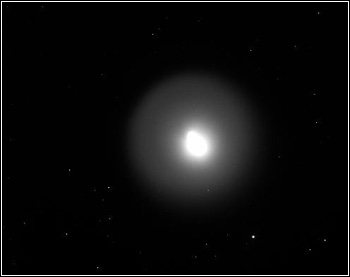

Comet Holmes from Kitt Peak

Credit: K. Garmany, T. Rutherford, V. Wynn, B. Redmon and WIYN/NOAO/AURA/NSF